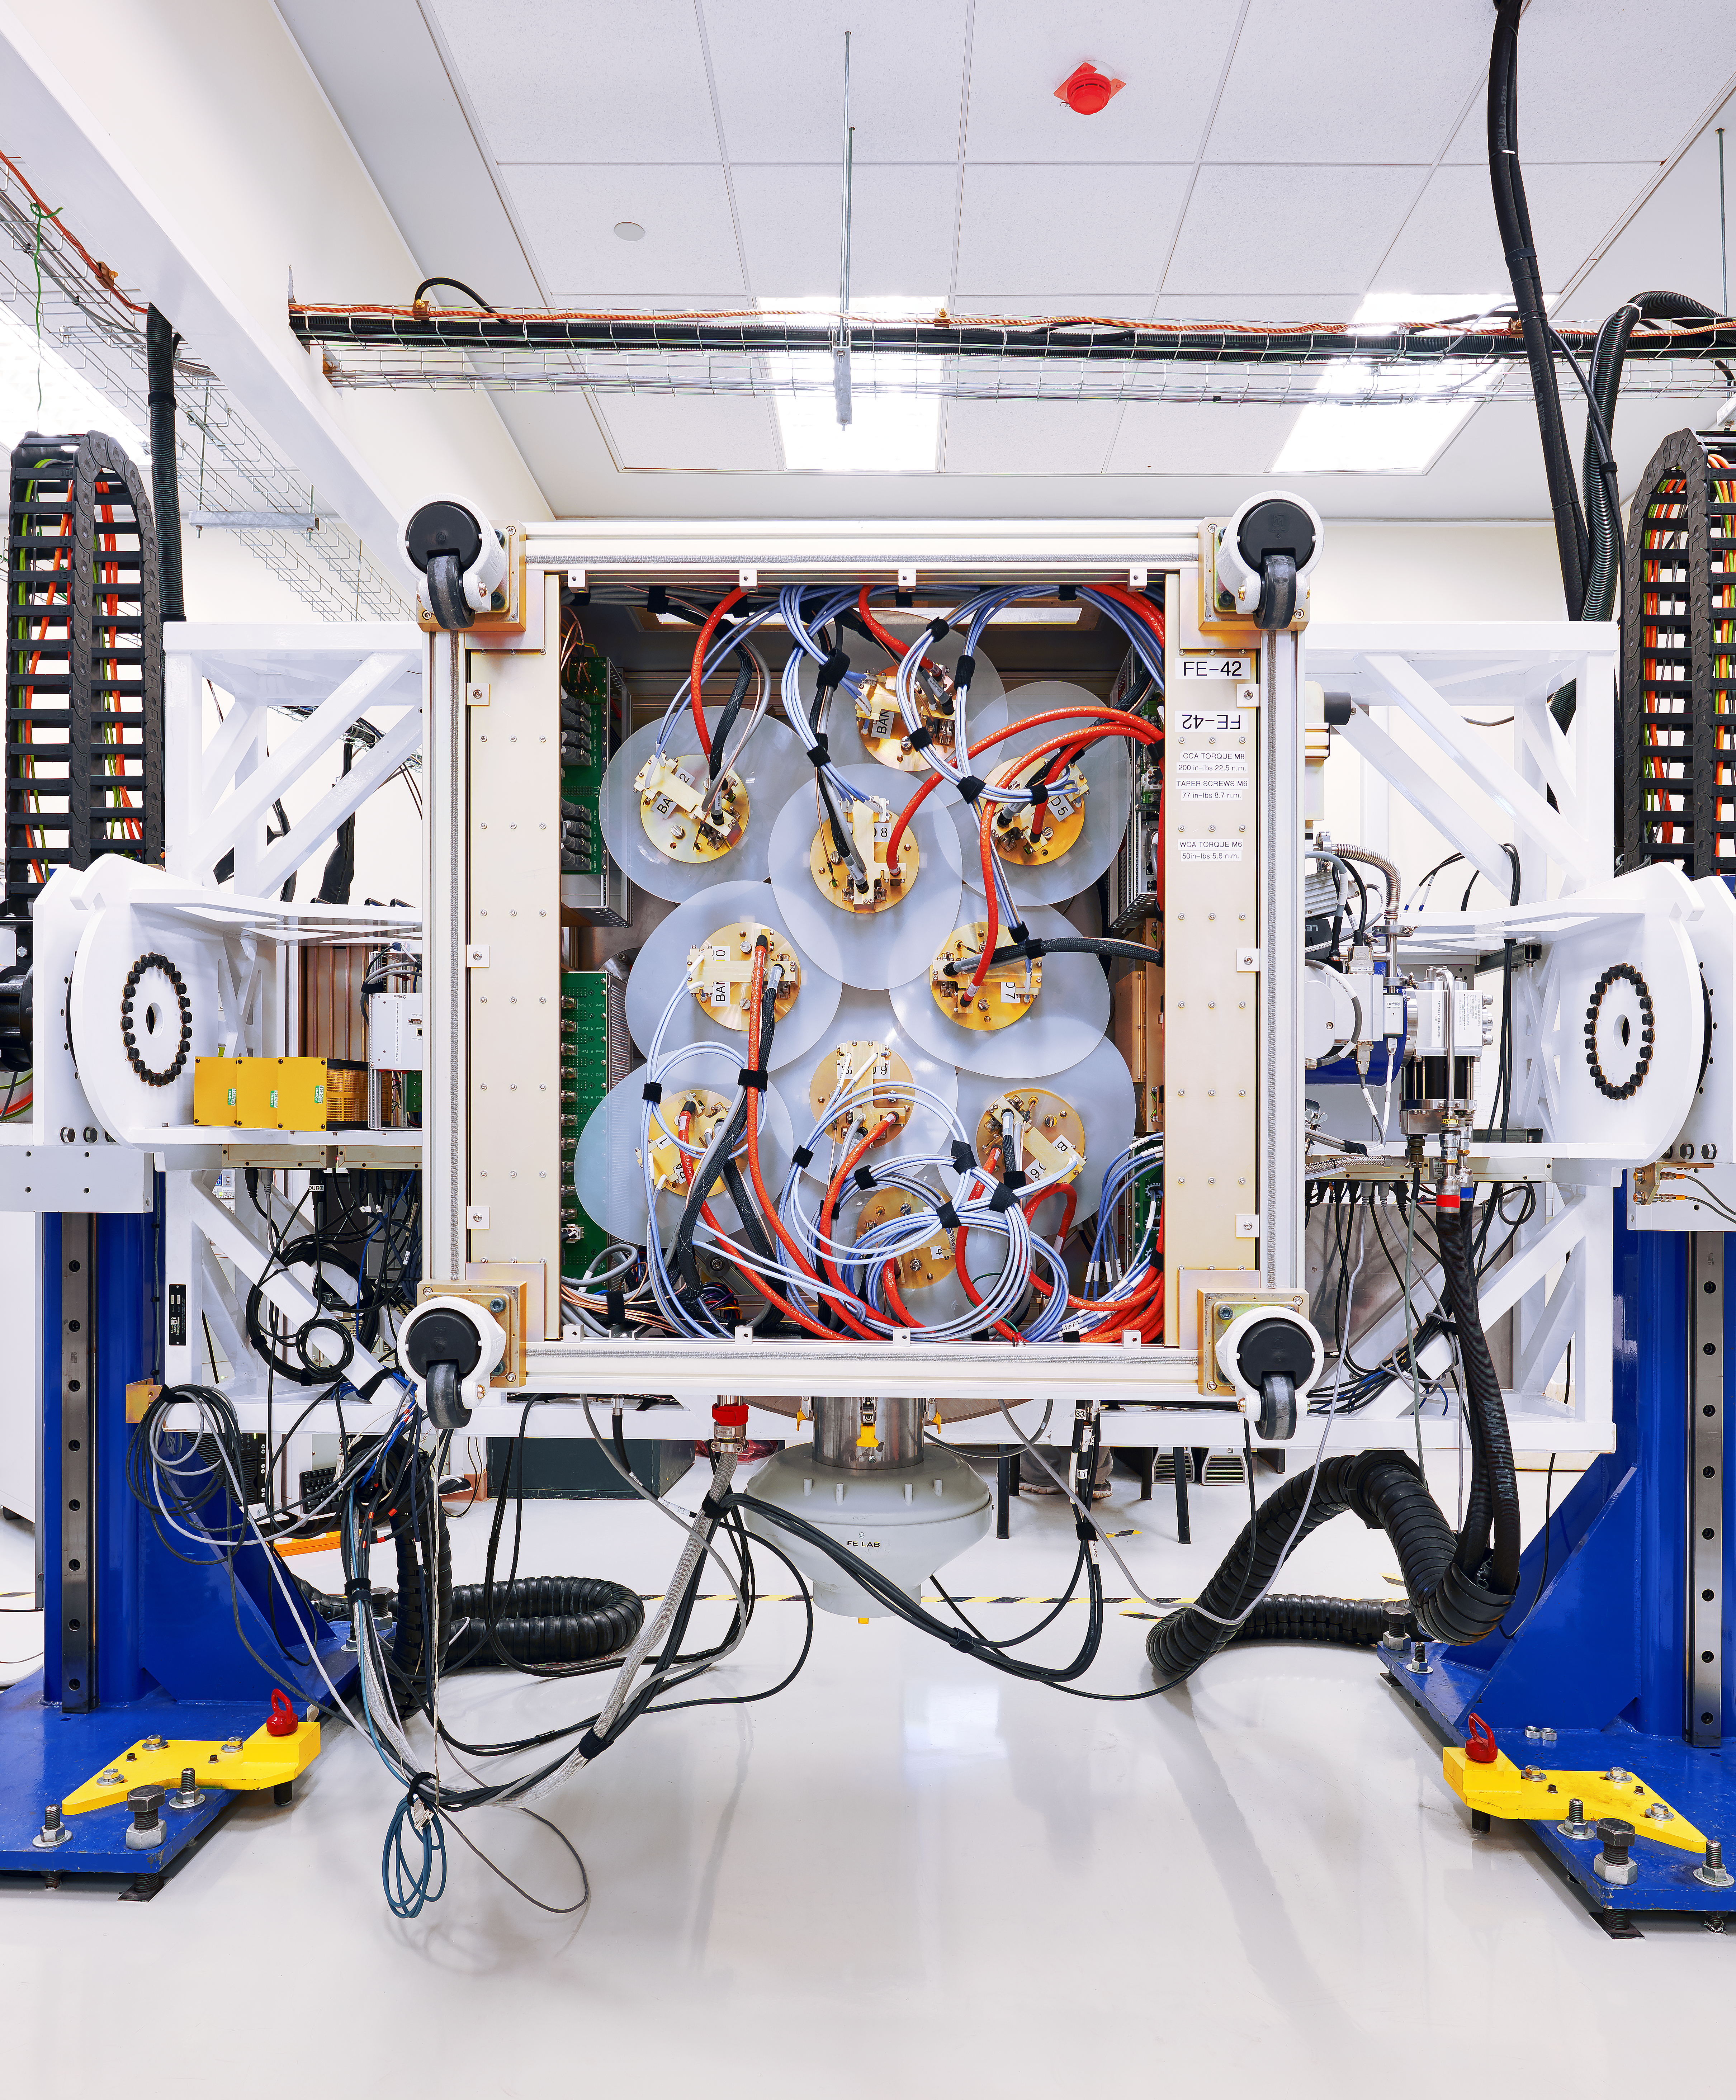

The ALMA front end

The ALMA Front End — the first element in a complex chain of signal receiving, conversion, processing and recording — is pictured inside an assembly hall. Here, the front end is integrated for testing before being mounted behind an actual ALMA radio telescope antenna. This image shows the various receiver cartridges corresponding to each spectral band.

Credit: Enrico Sacchetti/ESO